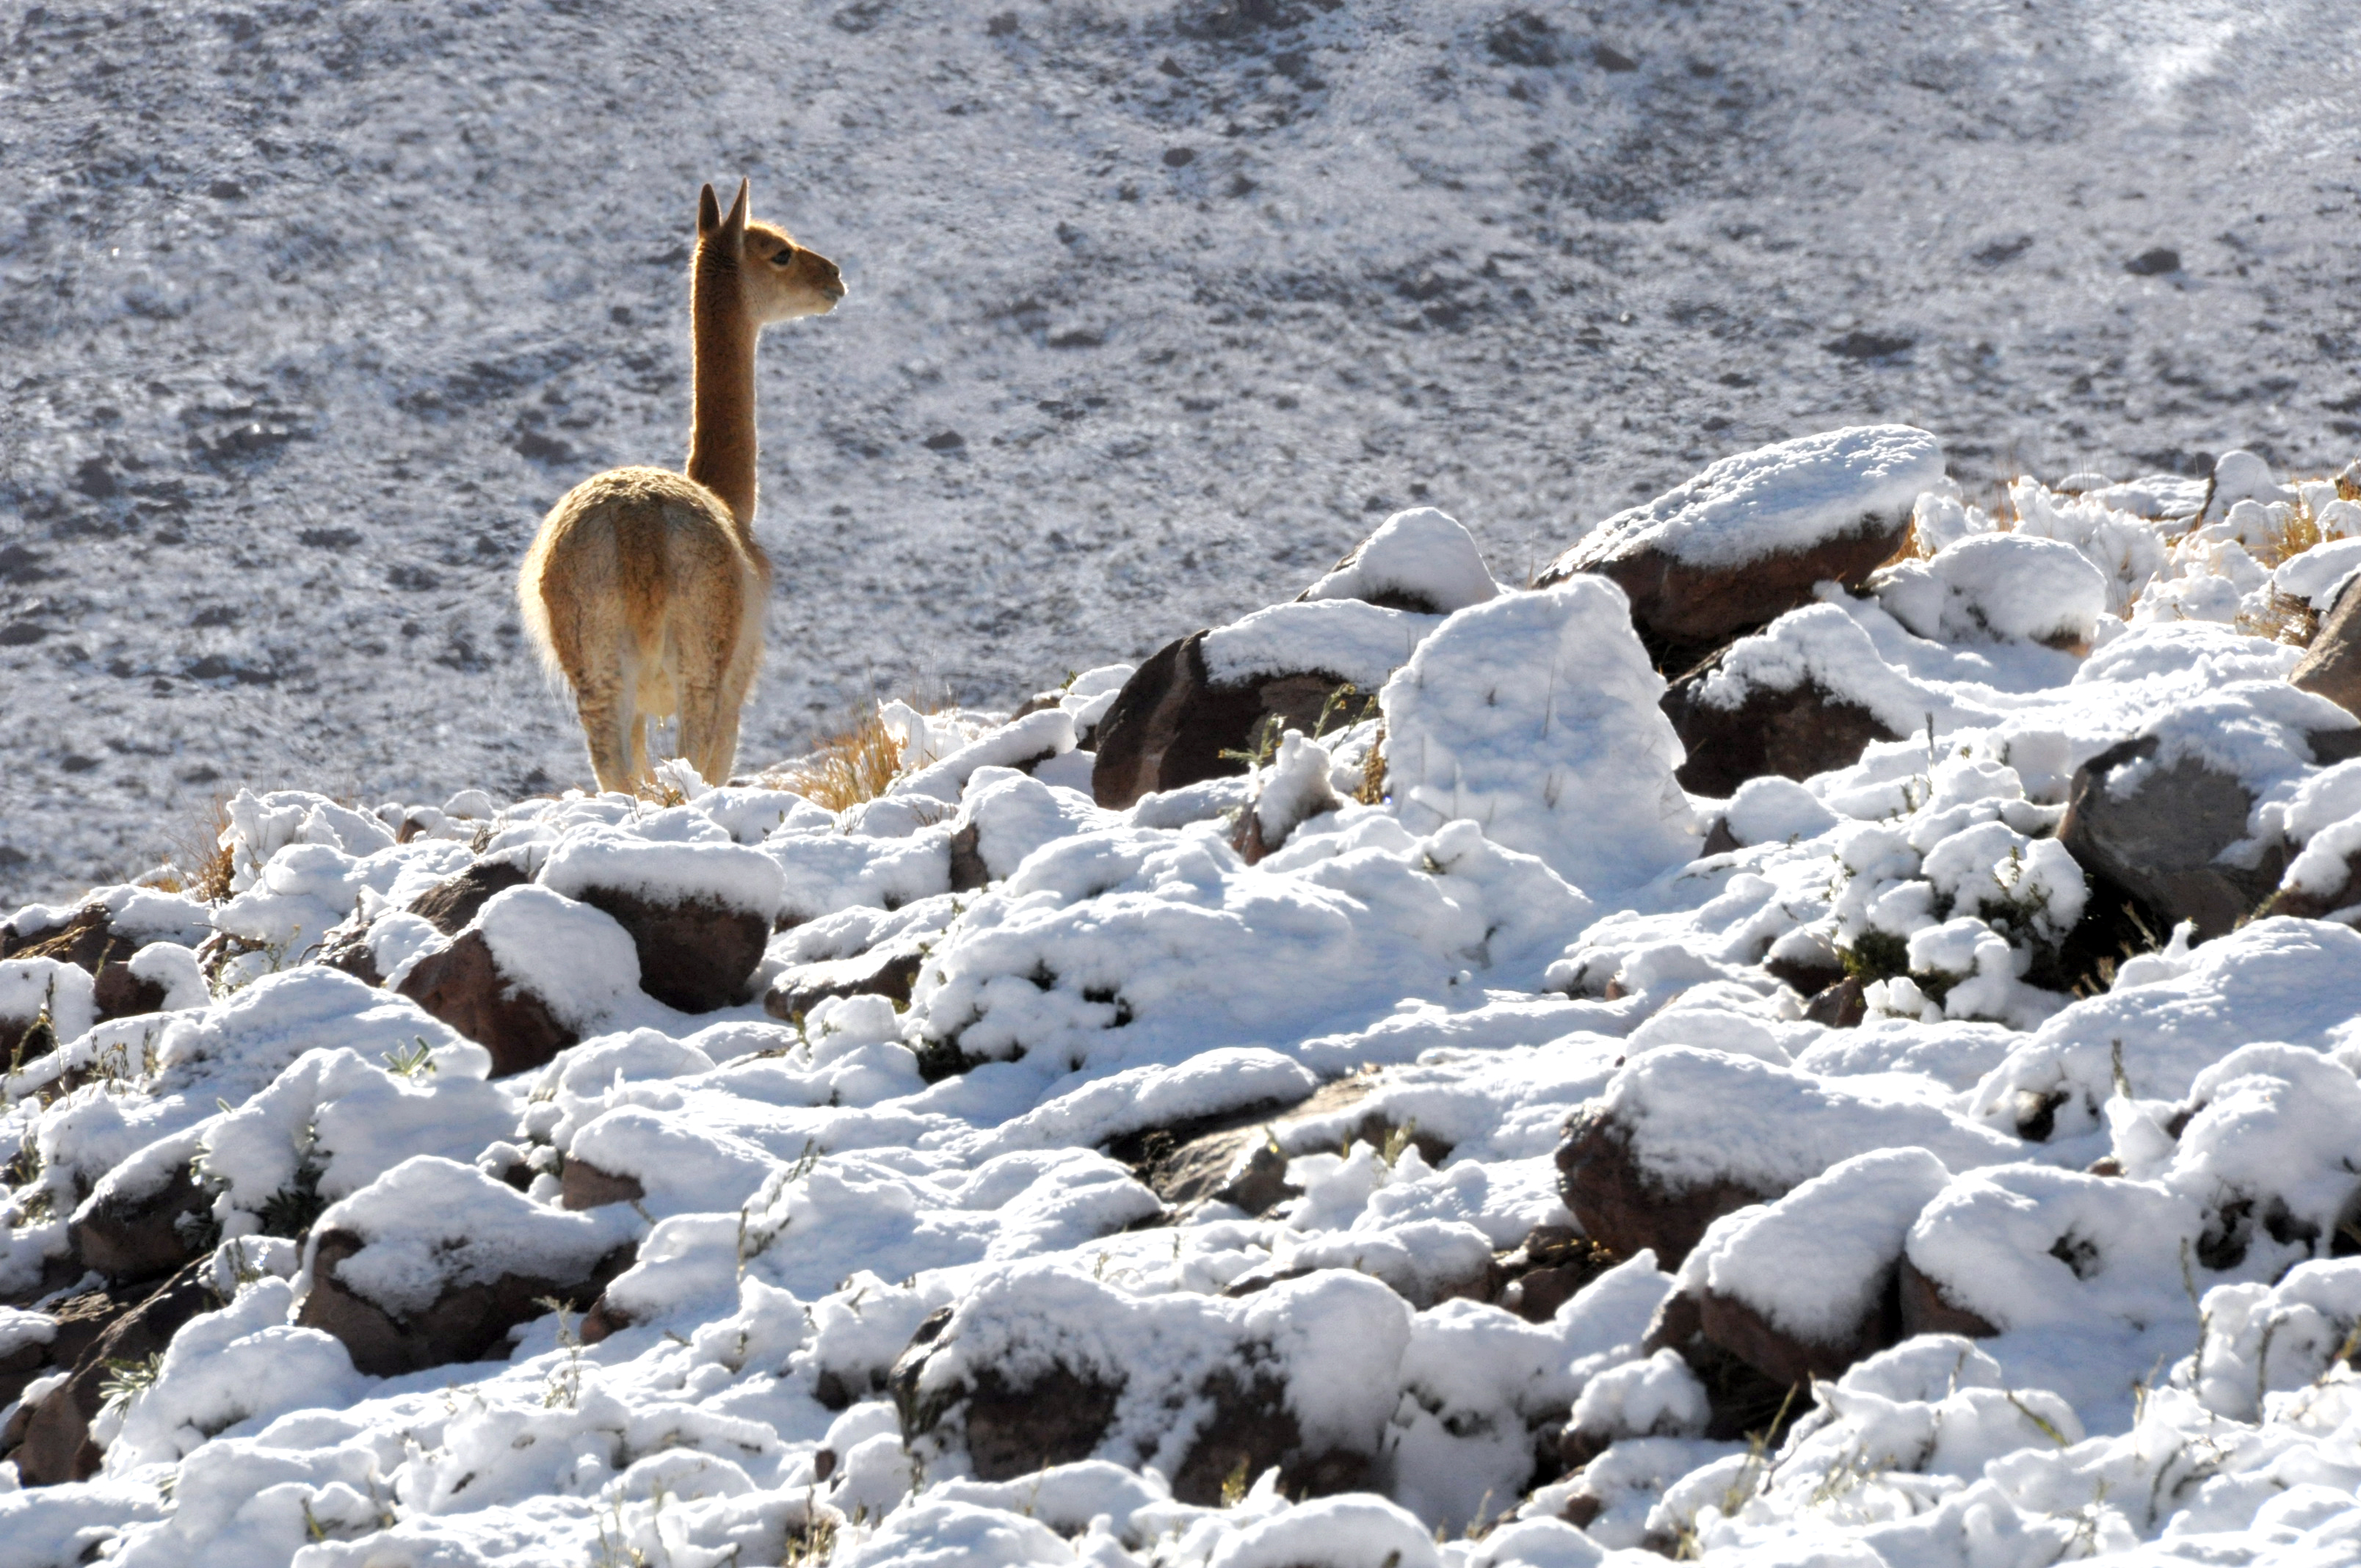

Vicuña

Vicuña after a snow storm.

Credit: Ralph Bennett - ALMA (ESO / NAOJ / NRAO)